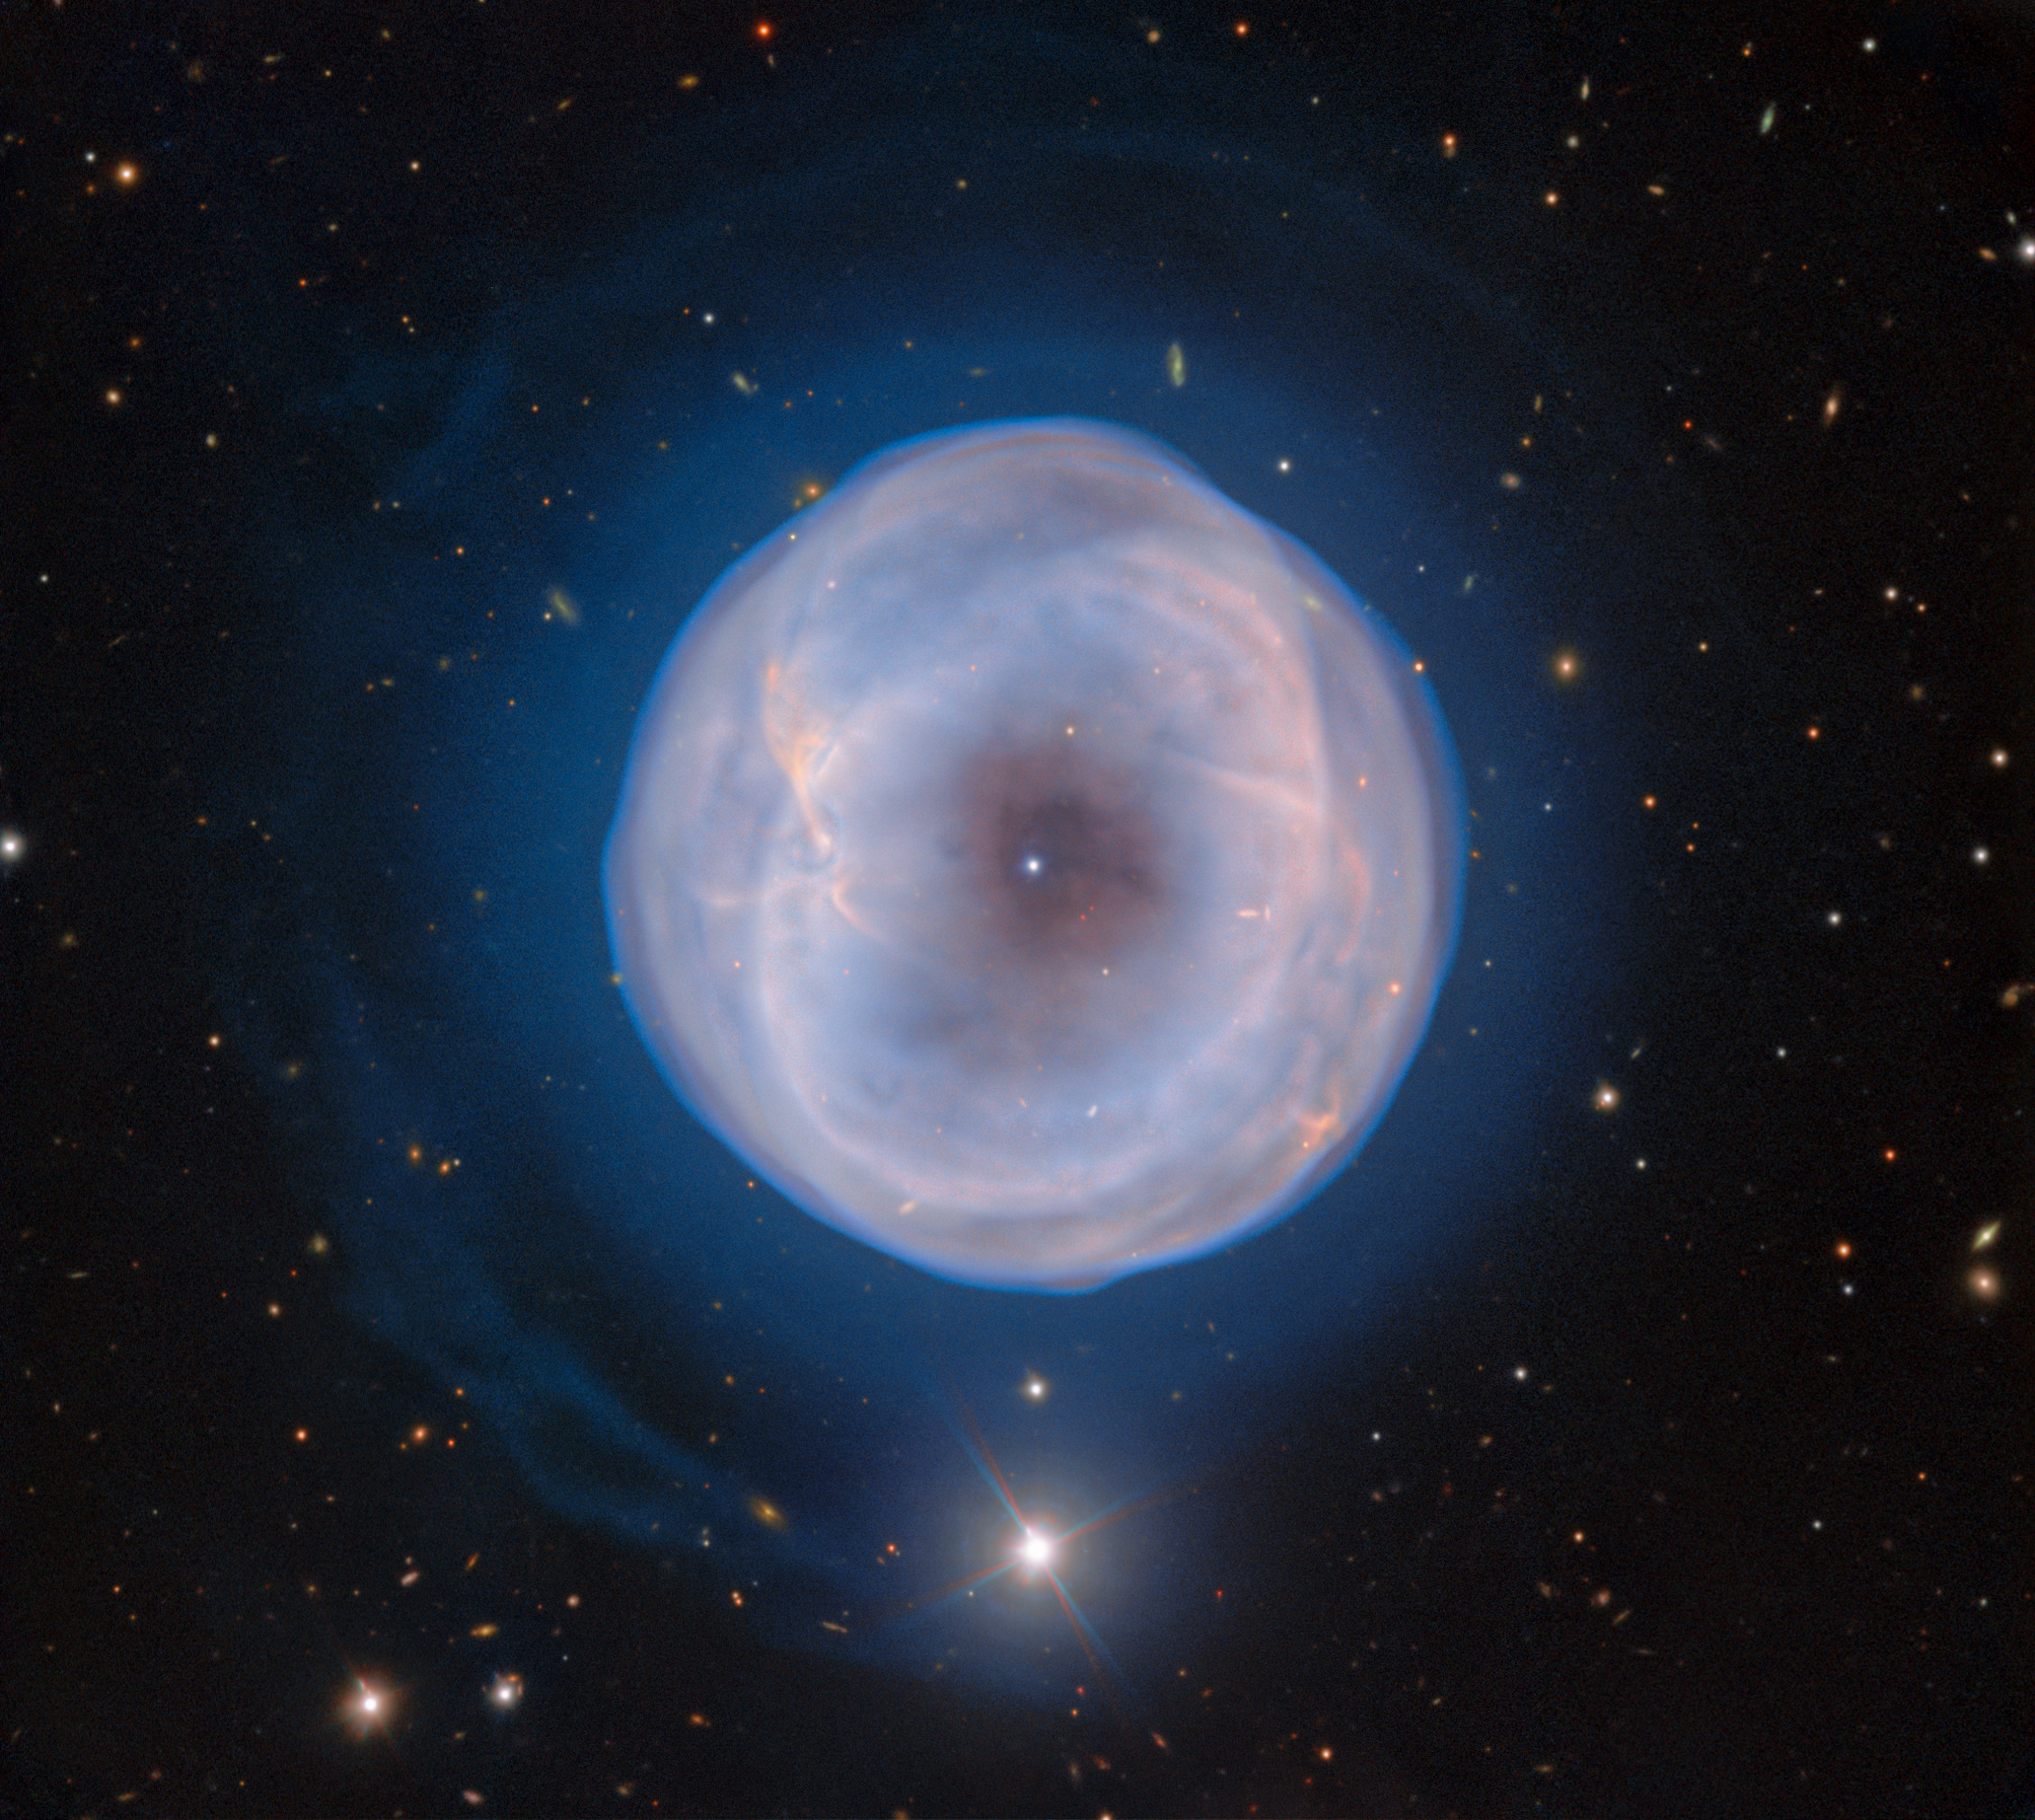

Blooming of the Spare Tyre Nebula

IC 5148, nicknamed the Spare Tyre Nebula, is a beautiful planetary nebula located about 3000 light-years away near the ‘neck’ of the southern constellation Grus (The Crane). This image, captured with the Gemini South telescope, one half of the International Gemini Observatory operated by NSF NOIRLab, showcases the looming cloud of gas of IC 1548 and the central stellar remnant from which the gas radiates. It’s one of the fastest expanding planetary nebulae, pushing out into space at 180,000 kilometers per hour (112,000 miles per hour).

With small telescopes, this nebula looks like a bright central star with an outer ring. The mesmerizing layers of gas are faint. They are almost undetectable without the use of larger telescopes, and not with the clarity captured in this image using the Gemini Multi-Object Spectrograph (GMOS) on Gemini South. Around the time IC 5148 was discovered by astronomers in 1894, researchers coined the term planetary nebula to refer to these giant gaseous balls that looked like giant planets. Today we know that these balls are in fact stellar remnants.

At the center of IC 5148 is a white dwarf, the hot core of the dying star, surrounded by asymmetrical gaseous ‘blooms’ and a faint halo ring. The predecessor of the white dwarf was likely a star of a similar mass to our Sun. At the end of that star’s life, the internal pressure imbalance resulted in the star swelling up into a red giant. As it grew, the outer layers of the gas and stellar material were pushed into space to form the nebula we see today. The central hole — the dark patch surrounding the star — is due to the pressure of the radiation from the star that pushes the surrounding gas away from the core and leaves a vacant space. The formation of the ring and the bow-like structures of gas are marks of the evolutionary history of IC 5148 — but the mechanisms that created them remain a mystery to astronomers.

Credit: International Gemini Observatory/NOIRLab/NSF/AURA Image processing: T.A. Rector (University of Alaska Anchorage/NSF NOIRLab), J. Miller (Gemini Observatory/NSF NOIRLab), M. Rodriguez (Gemini Observatory/NSF NOIRLab), & M. Zamani (NSF NOIRLab)